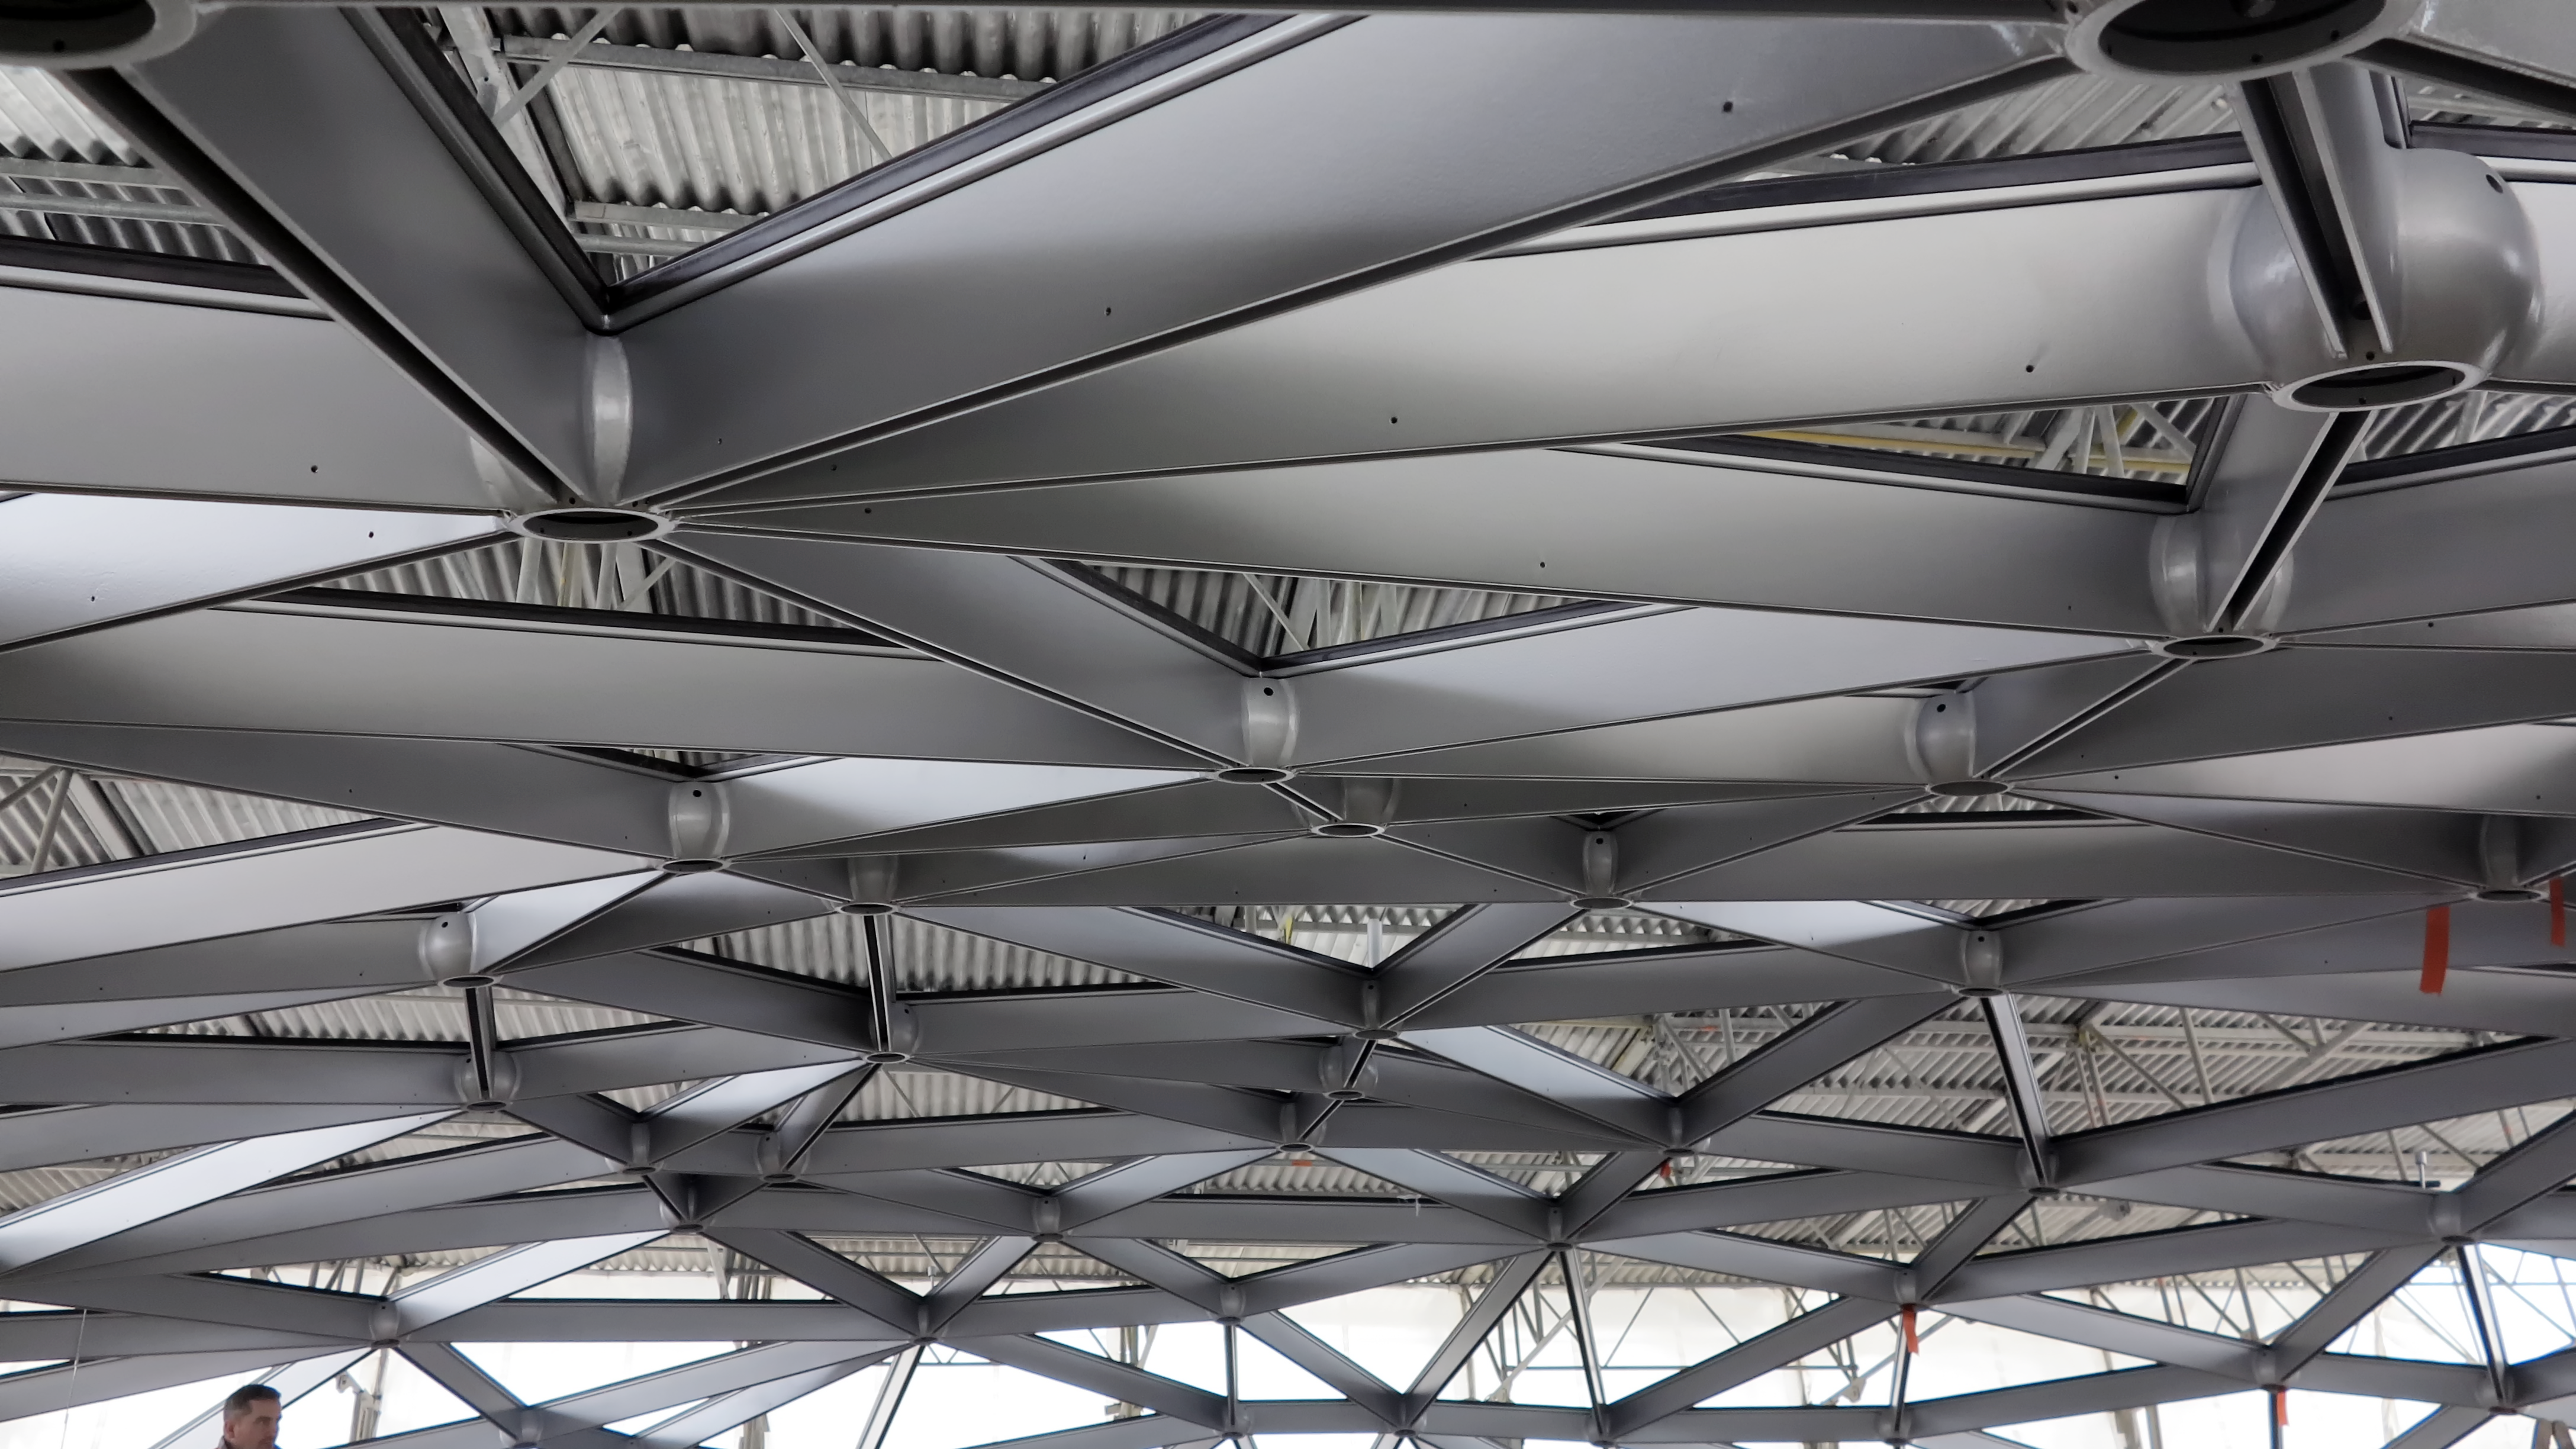

Star-roof under construction

A close-up view of the spectacular star-roof during construction.

Credit: ESO